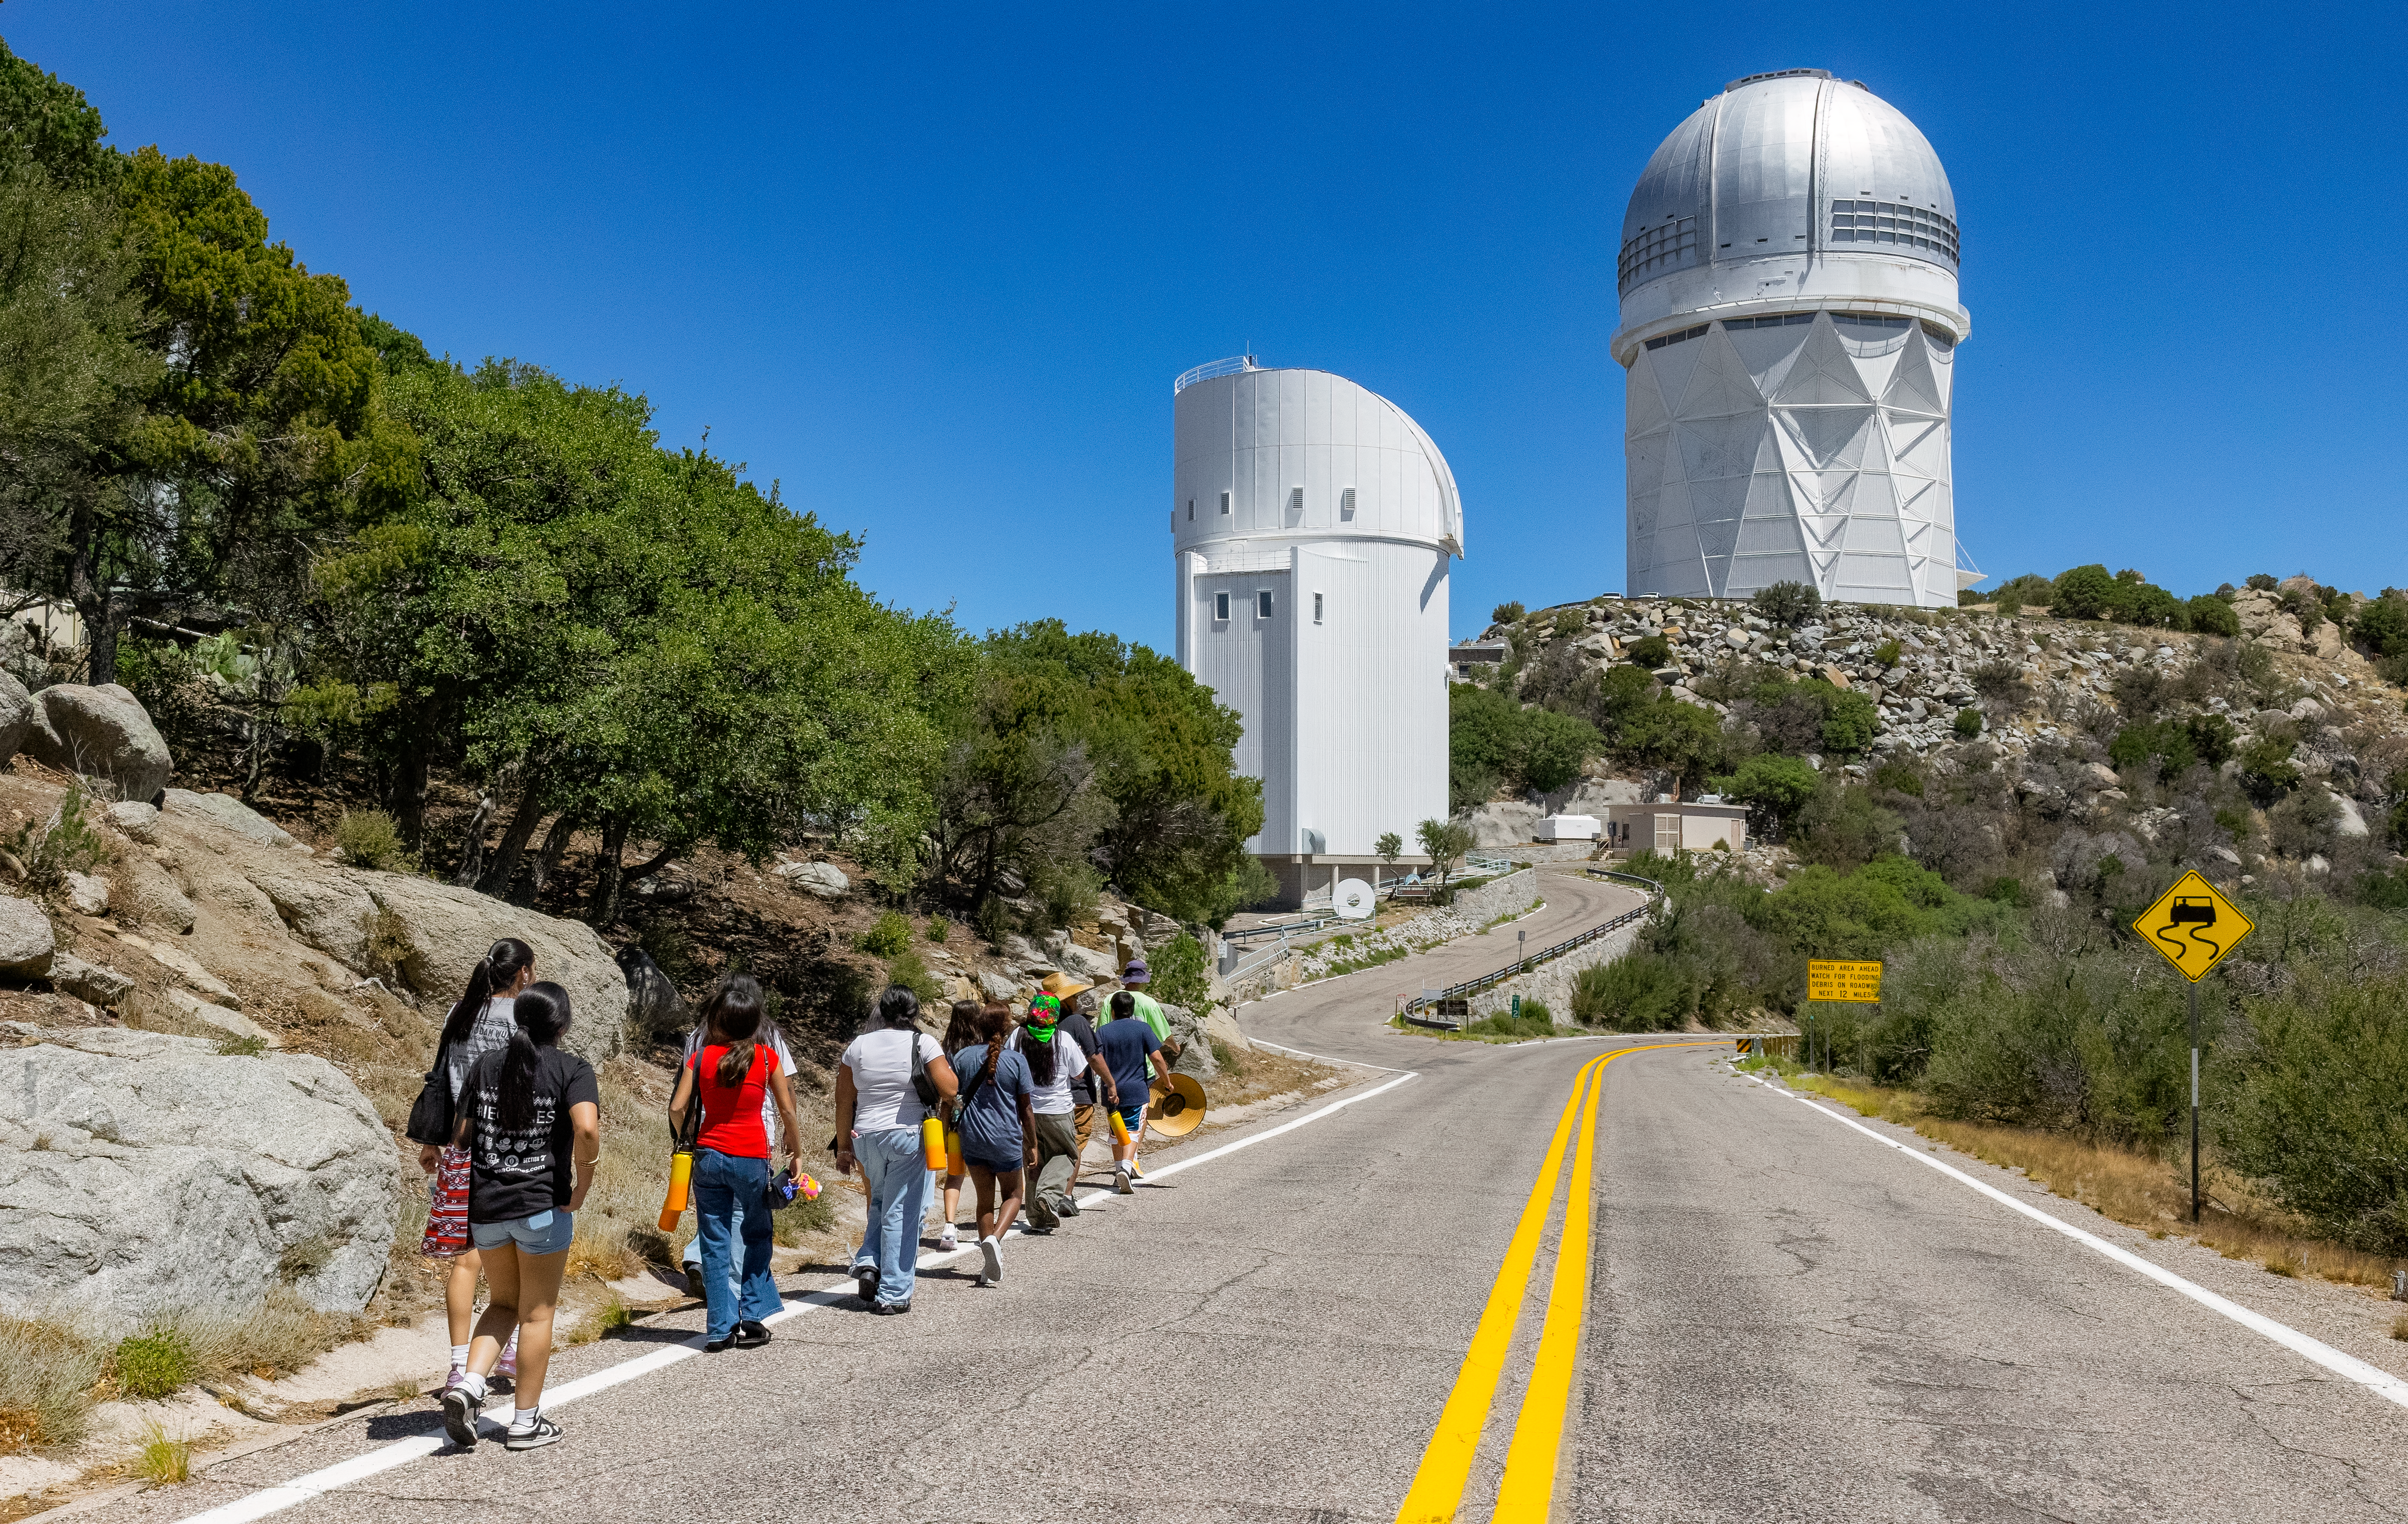

Ak-Chin Indian Community Kitt Peak Tour

Members of the Ak-Chin Indian Community walk to the NSF Nicholas U. Mayall 4-meter Telescope (on right) during a visit to Kitt Peak in June 2026.

Credit: NOIRLab/NSF/AURA